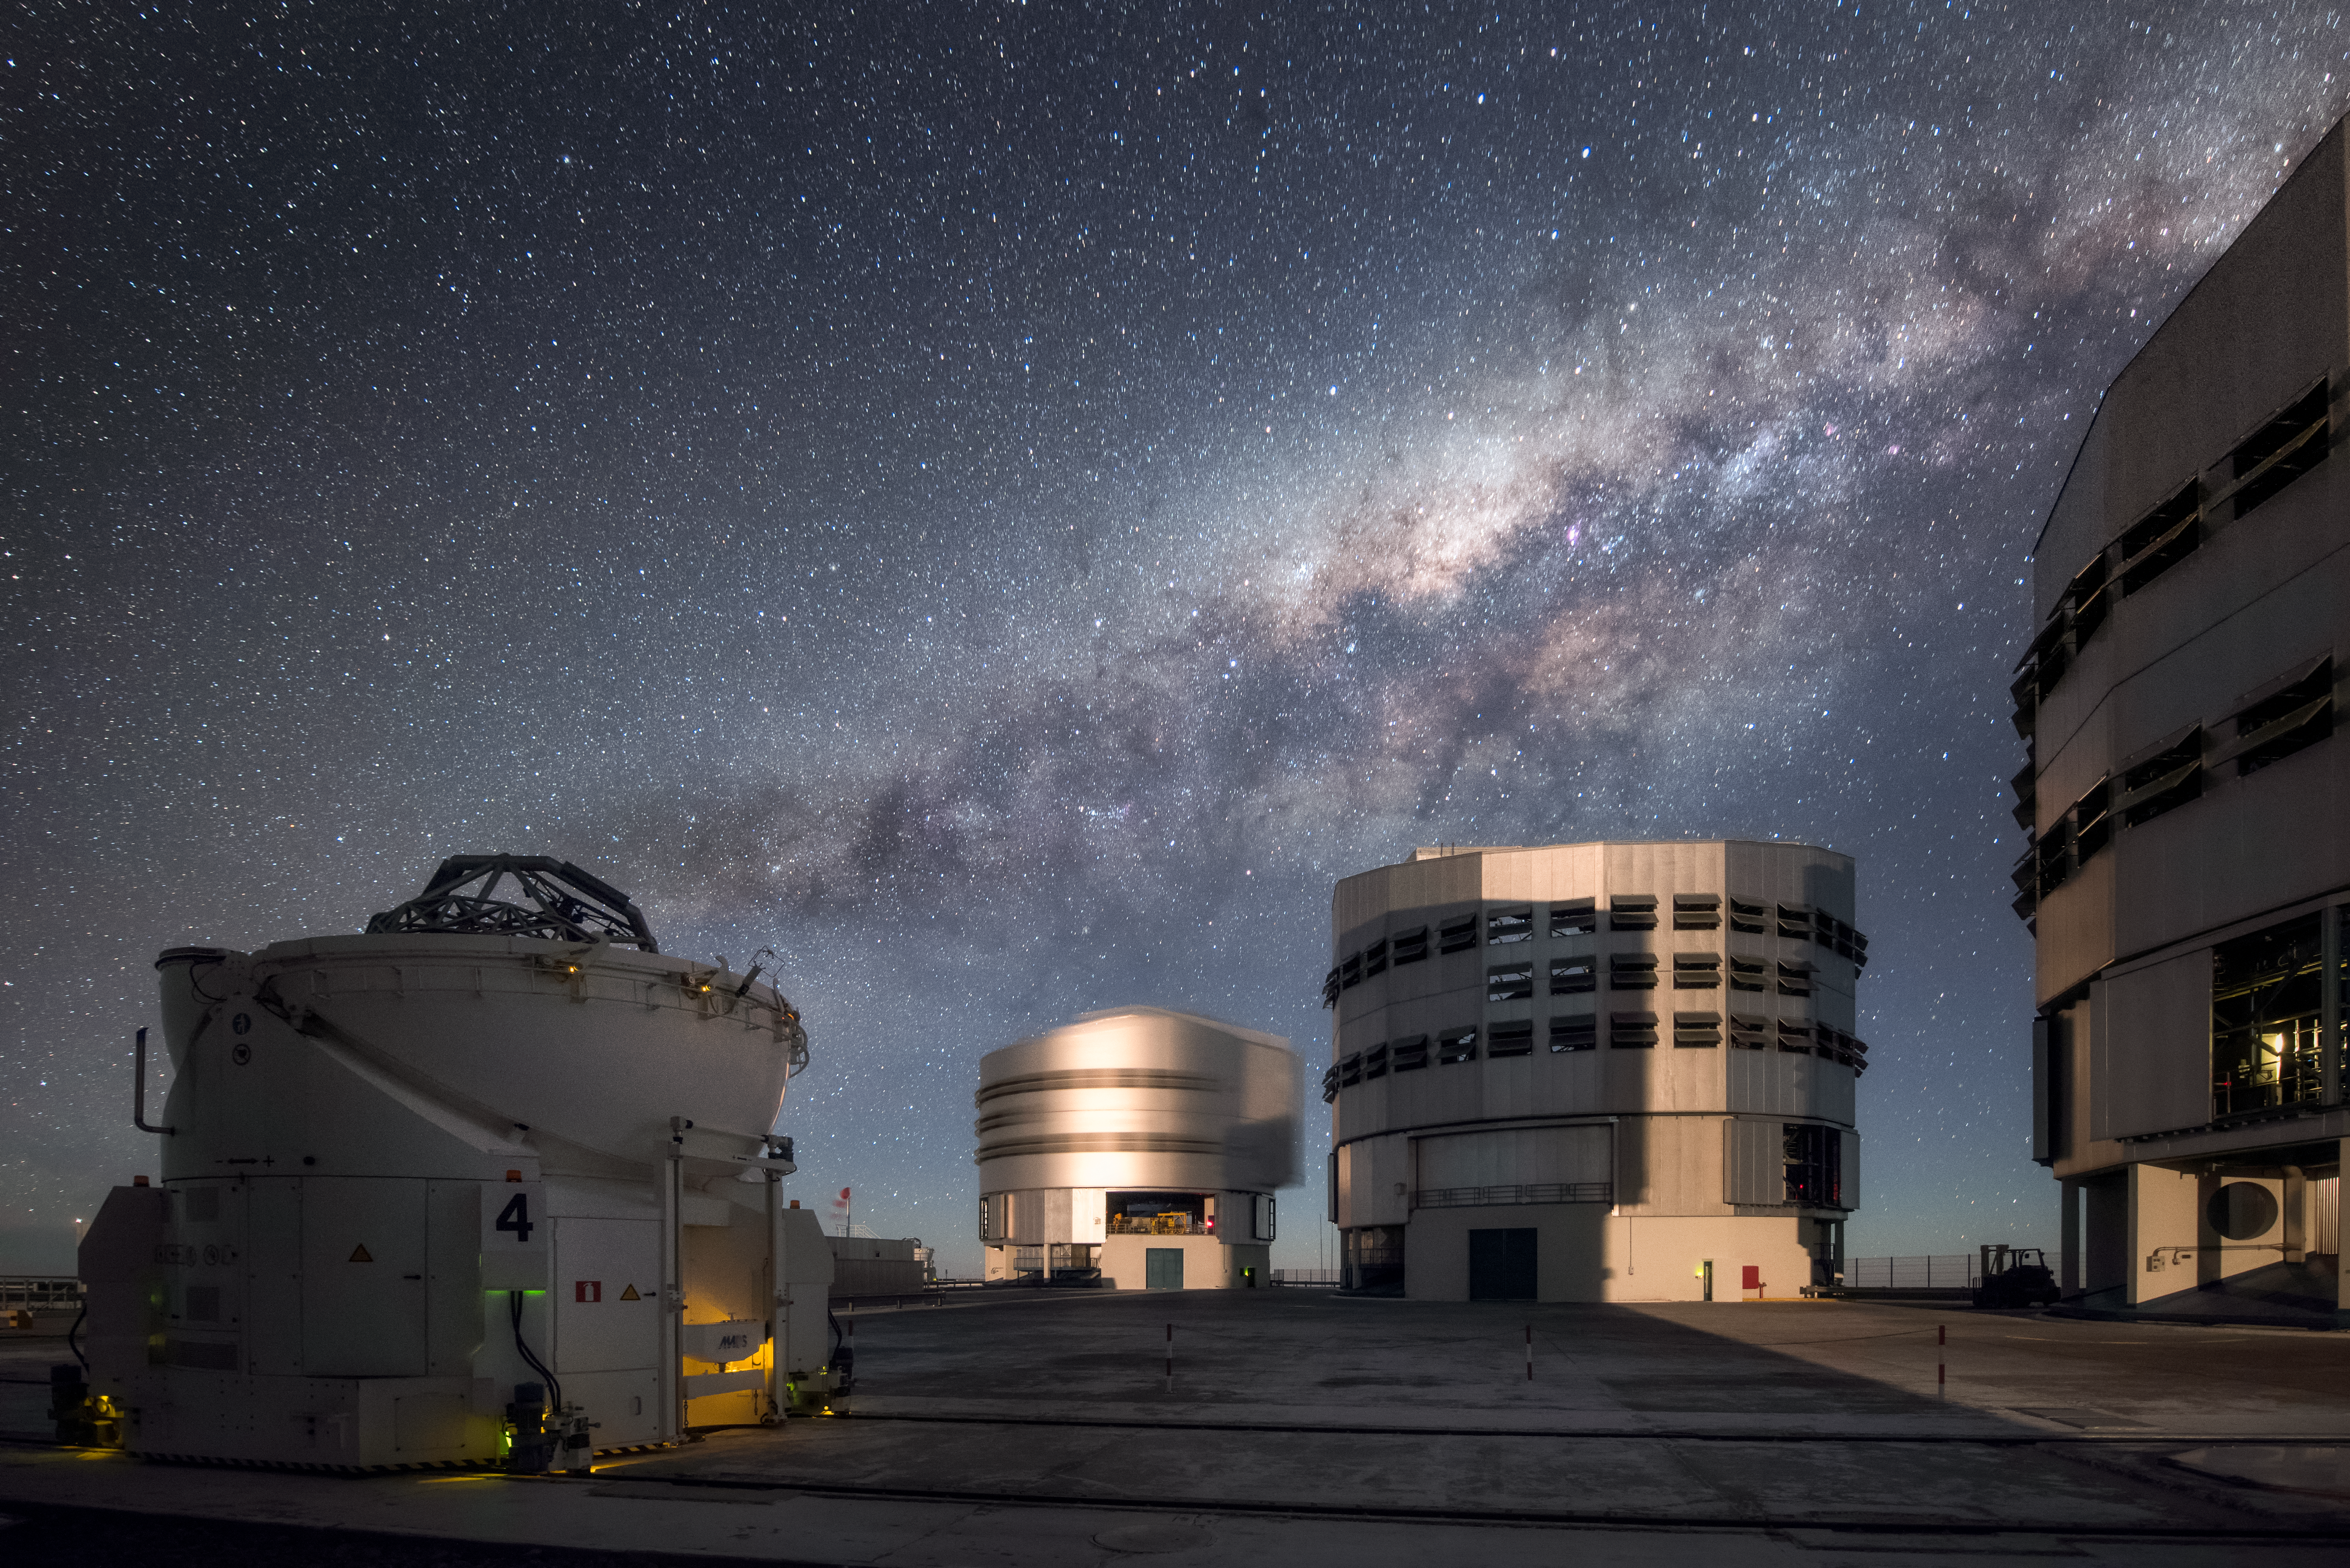

Very Large Telescope

Three of the four Unit Telescopes of ESO's Very Large Telescope (VLT) sit under the breathtaking sky at the Paranal Observatory, with one of the Auxiliary Telescopes visible to the left in the foreground. The Milky Way is visible overhead, exemplifying one of the 300 clear nights per year that make this location perfect to study the Universe with the VLT, the most advanced optical instrument in the world.

Credit: A. Ghizzi Panizza/ESO